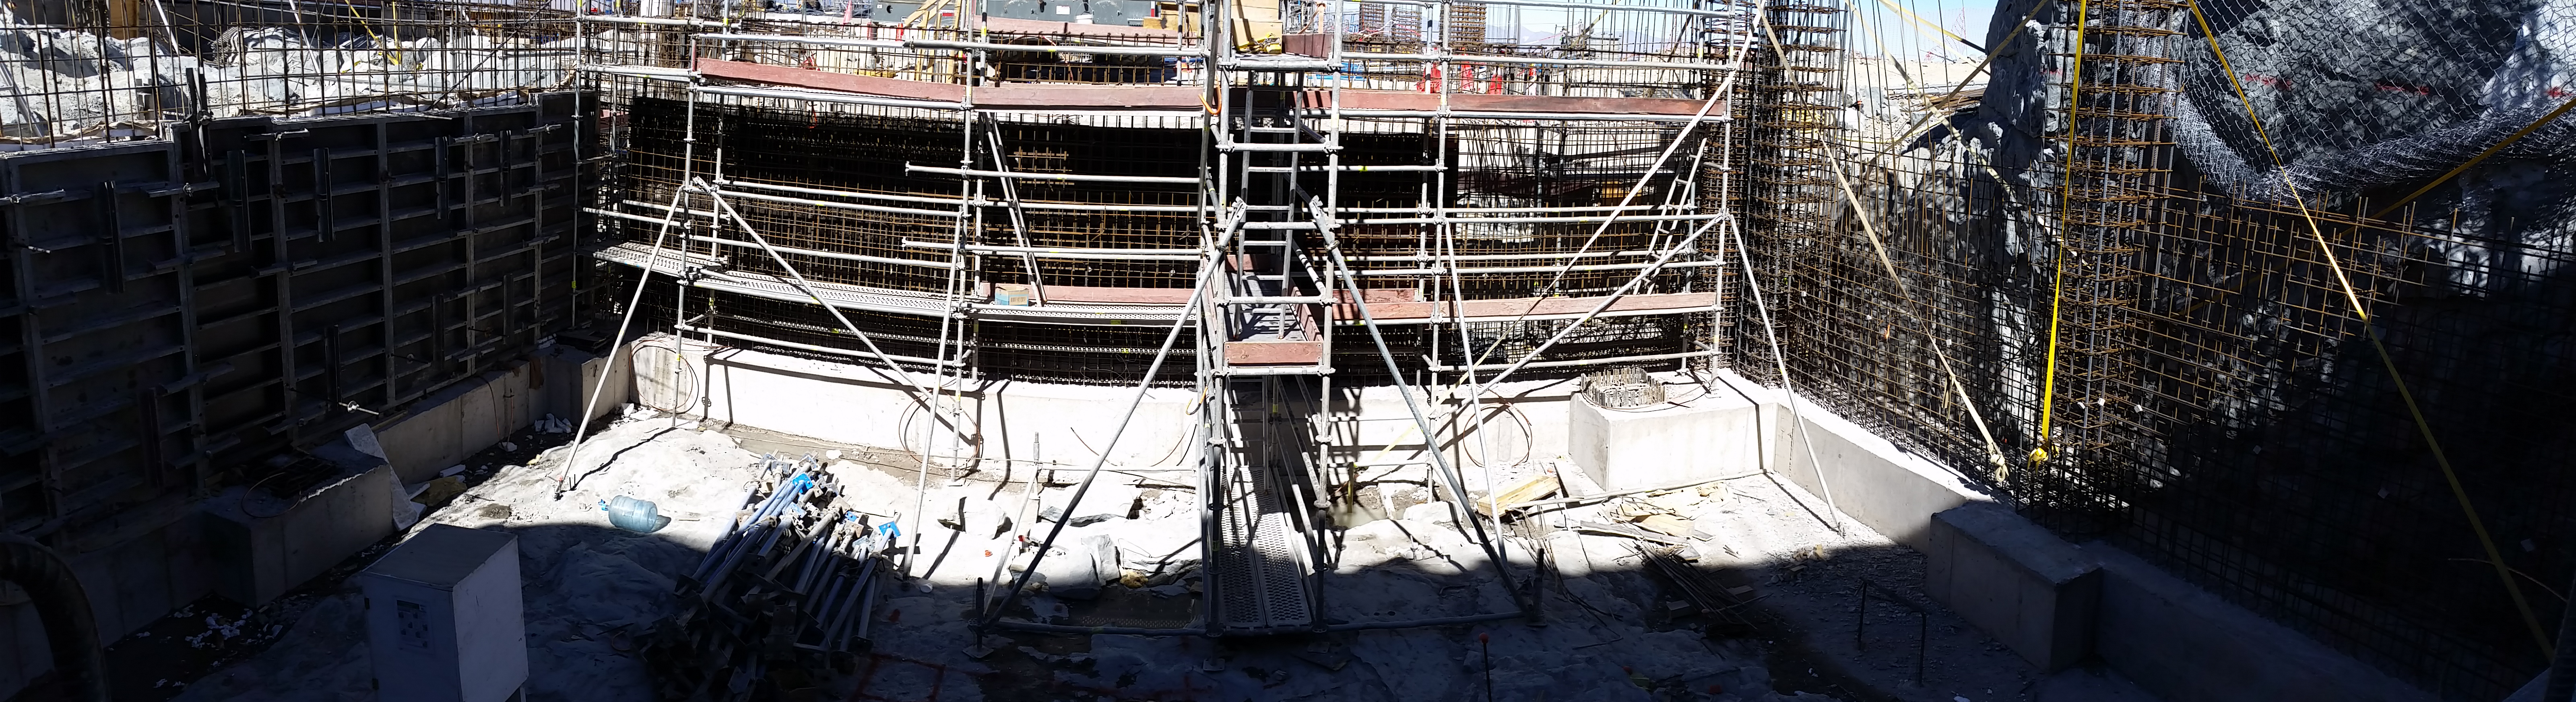

Elevator shaft

Elevator shaft

Credit: Rubin Observatory/NSF/AURA